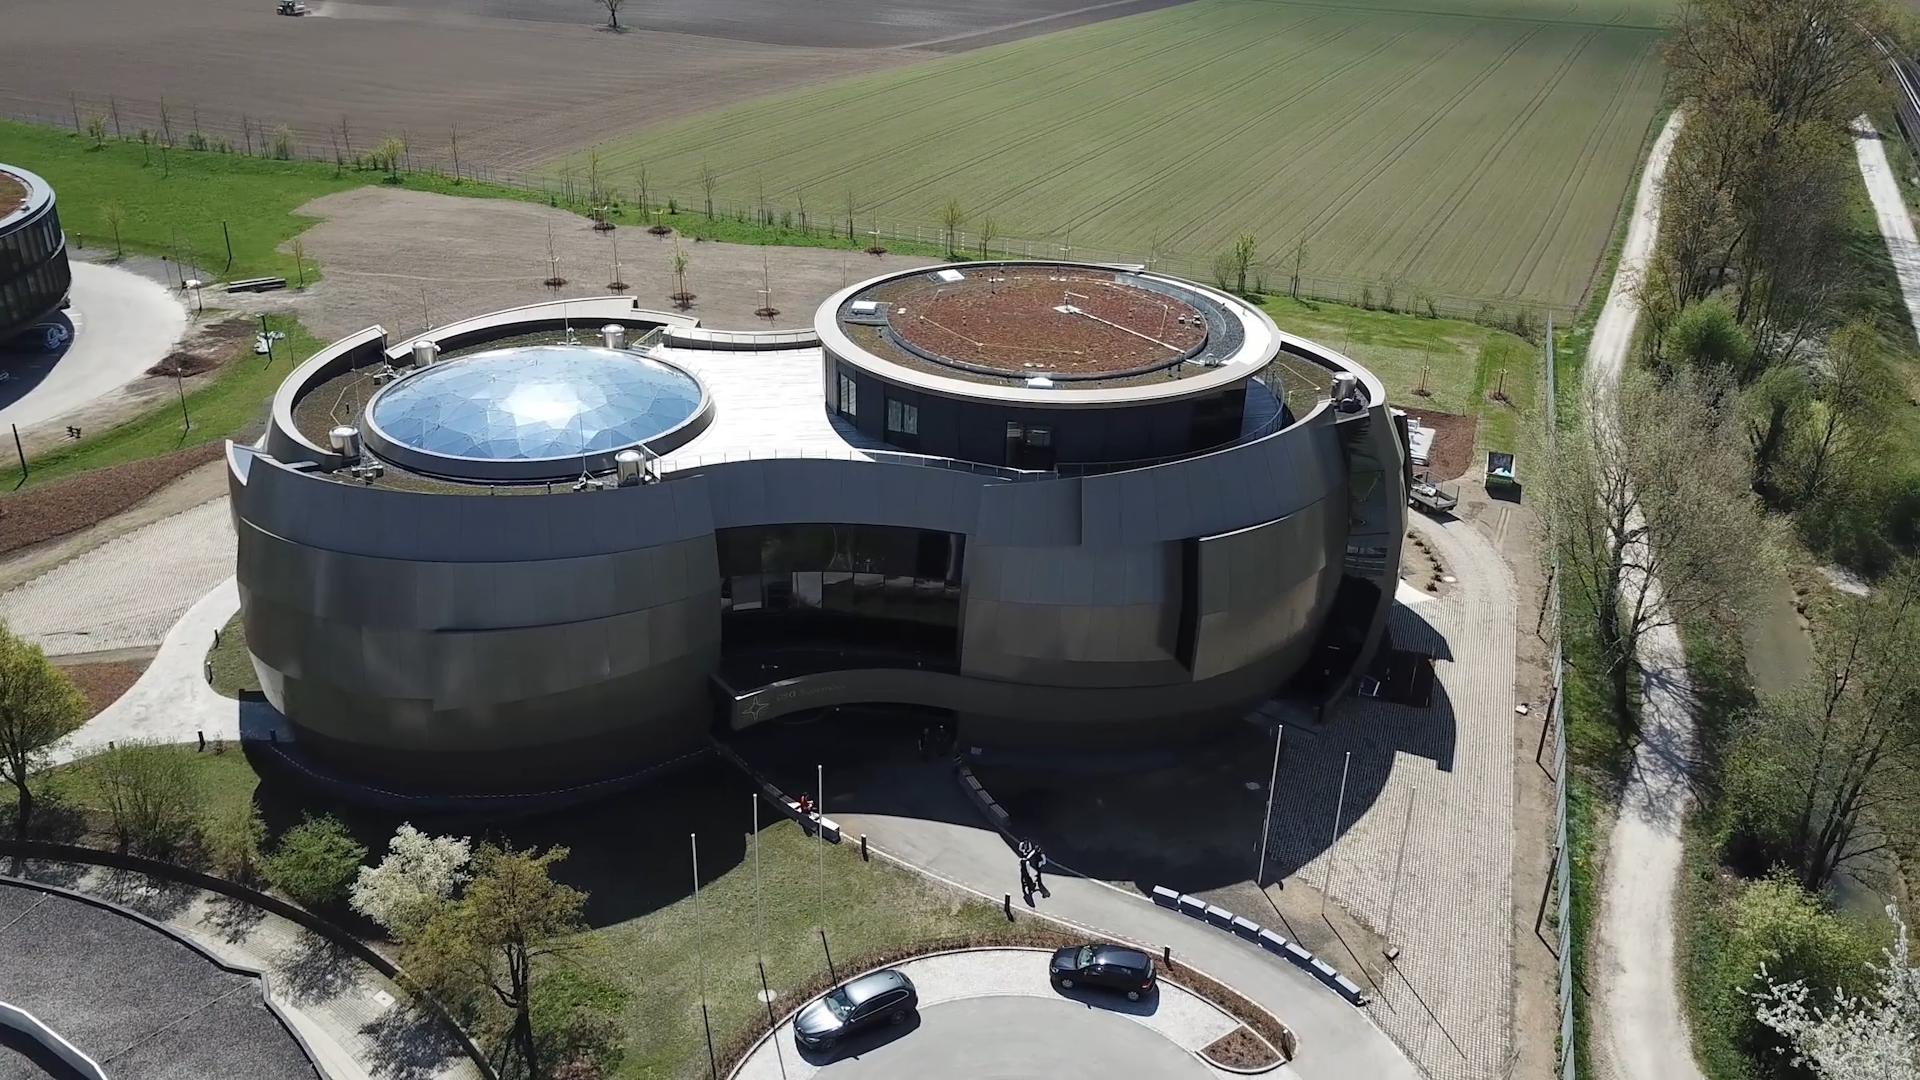

Screenshot of ESOcast 159

Screenshot of ESOcast 159: Stan Dart: Supernova. Watch the video on: https://www.eso.org/public/announcements/ann18030/

Credit: ESO